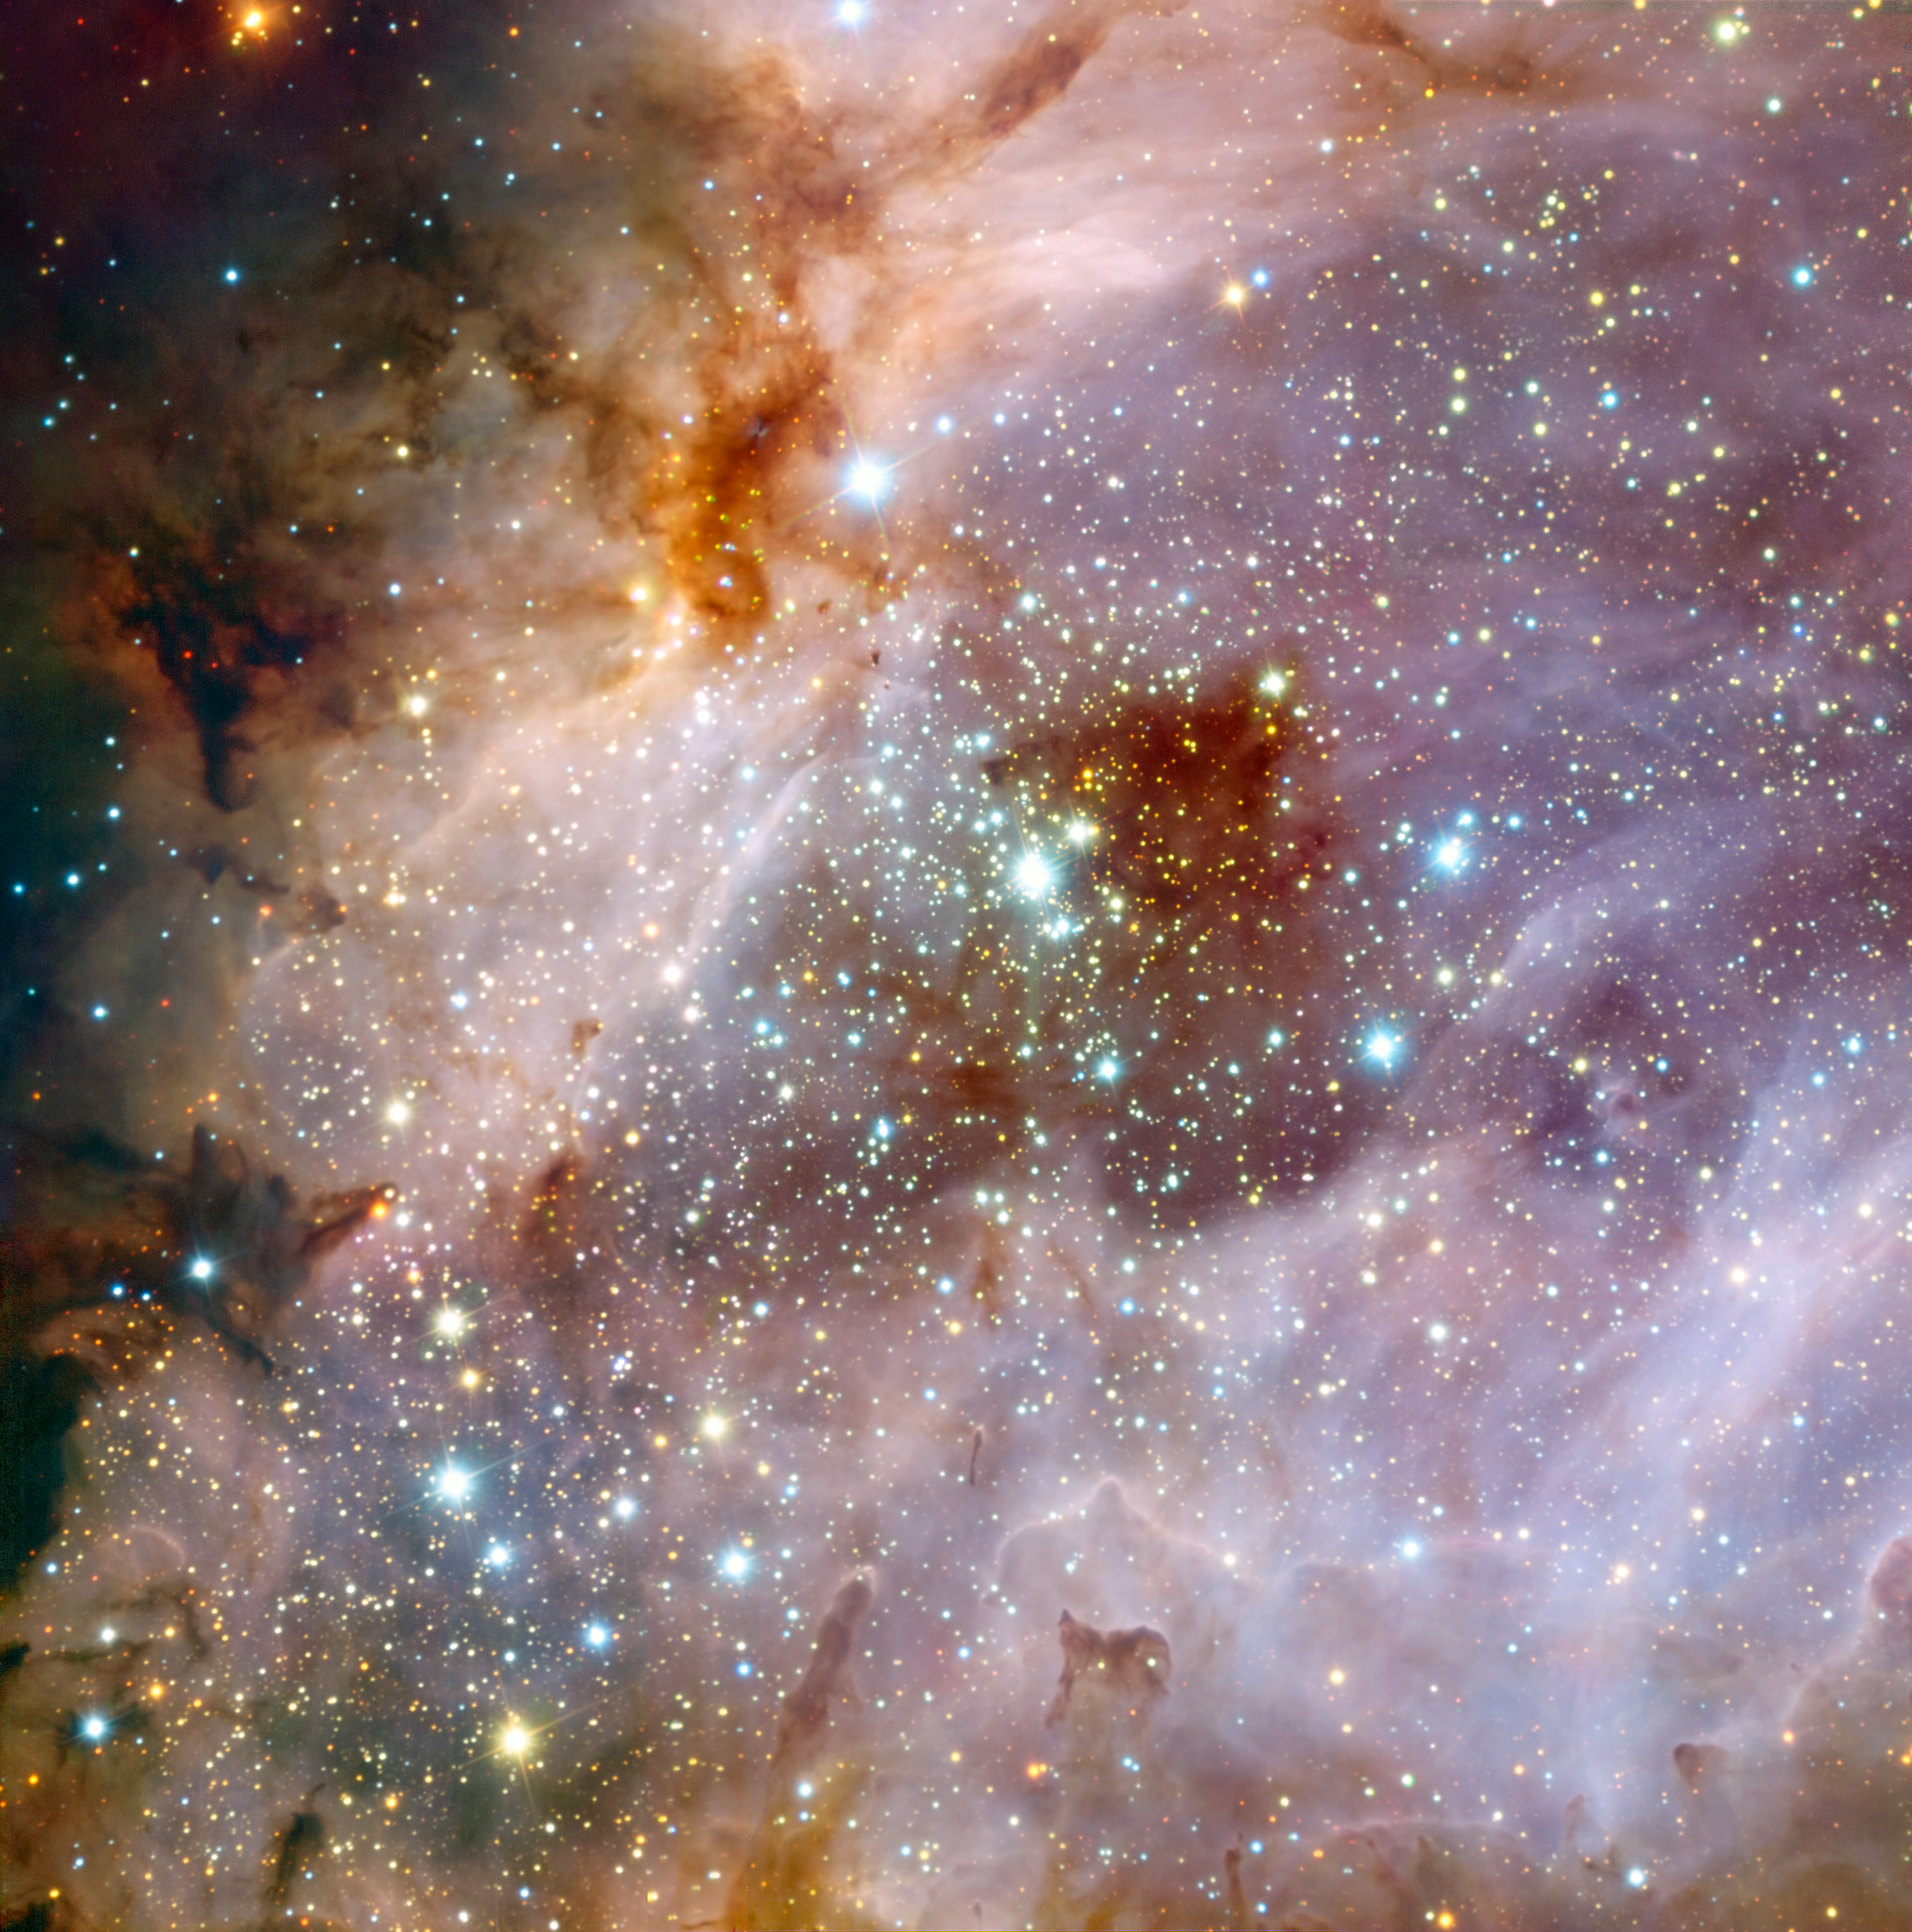

ESO’s Very Large Telescope peers into a distant nebula*

Astronomers using data from ESO's Very Large Telescope (VLT), at the Paranal Observatory in Chile, have made an impressive composite of the nebula Messier 17, also known as the Omega Nebula or the Swan Nebula. The painting-like image shows vast clouds of gas and dust illuminated by the intense radiation from young stars.

The image shows a central region about 15 light-years across, although the entire nebula is even larger, about 40 light-years in total. Messier 17 is in the constellation of Sagittarius (the Archer), about 6000 light-years from Earth. It is a popular target for amateur astronomers, who can obtain good quality images using small telescopes.

These deep VLT observations were made at near-infrared wavelengths with the ISAAC instrument. The filters used were J (1.25 µm, shown in blue), H (1.6 µm, shown in green), and K (2.2 µm, shown in red). In the centre of the image is a cluster of massive young stars whose intense radiation makes the surrounding hydrogen gas glow. To the lower right of the cluster is a huge cloud of molecular gas. At visible wavelengths, dust grains in the cloud obscure our view, but by observing in infrared light, the glow of the hydrogen gas behind the cloud can be seen shining faintly through. Hidden in this region, which has a dark reddish appearance, the astronomers found the opaque silhouette of a disc of gas and dust. Although it is small in this image, the disc has a diameter of about 20 000 AU, dwarfing our Solar System (1 AU is the distance between the Earth and the Sun). It is thought that this disc is rotating and feeding material onto a central protostar — an early stage in the formation of a new star.

Credit: ESO/R. Chini